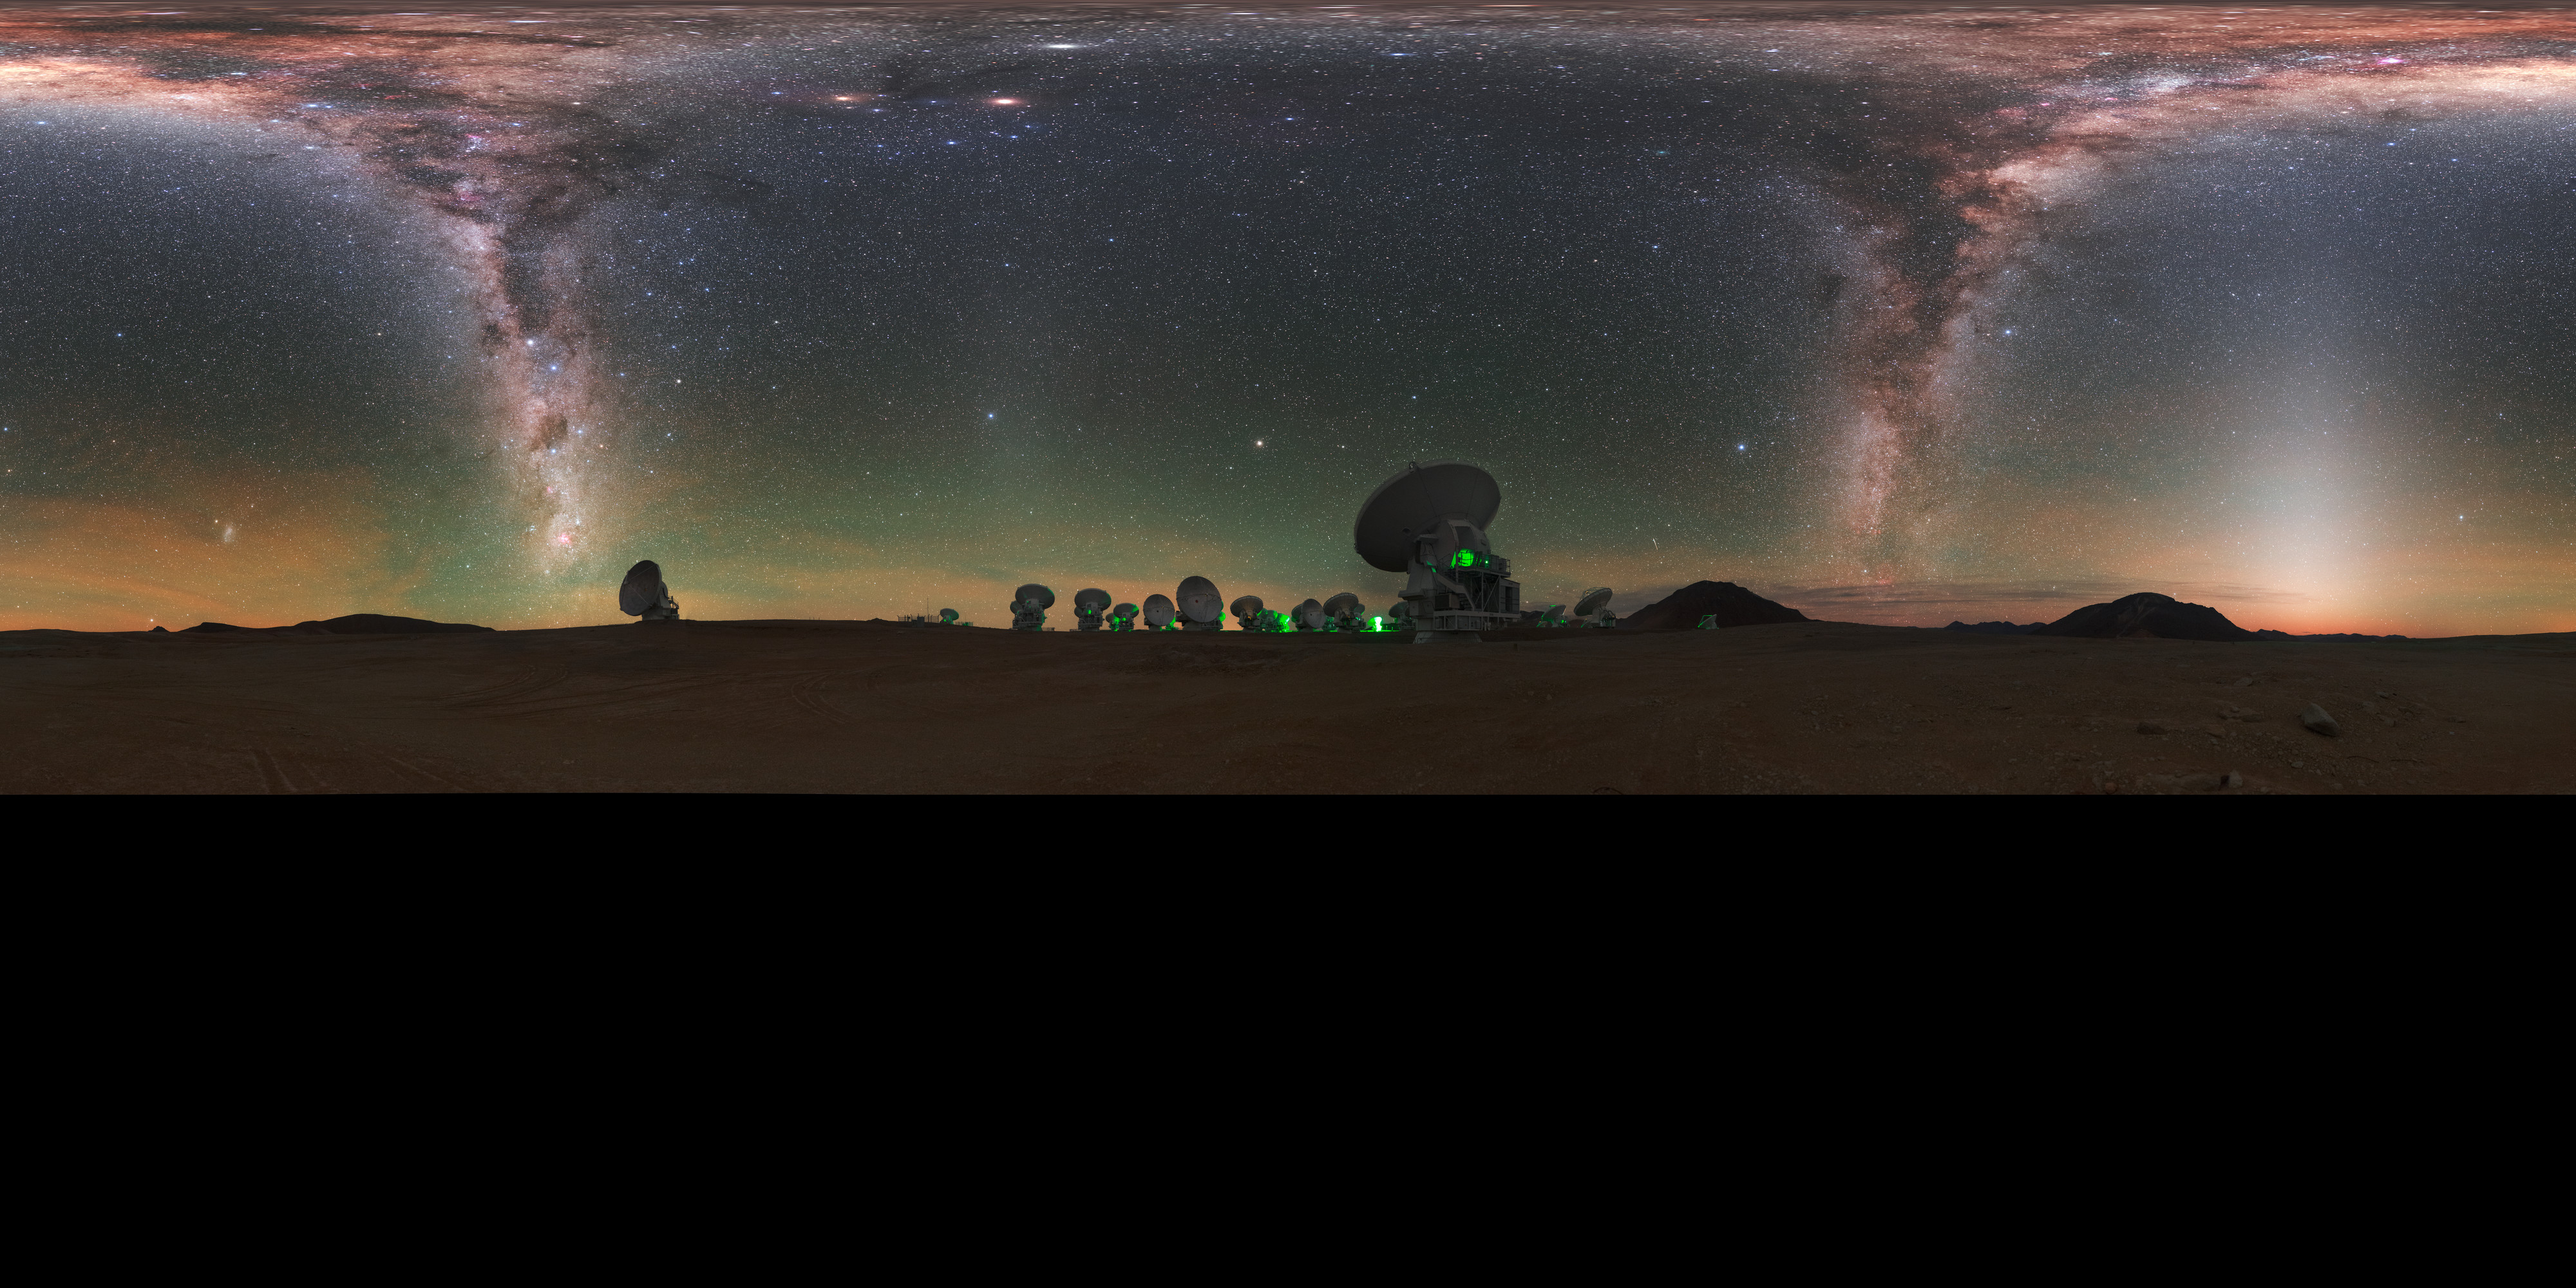

A view of the Zodiac

ALMA does not look like a typical telescope. Some of the 66 antennae working together at Alma are visible around the edge of this distinctive fish-eye view, with the Zodiac constellations splashed across the sky.

Credit: ESO/P. Horálek